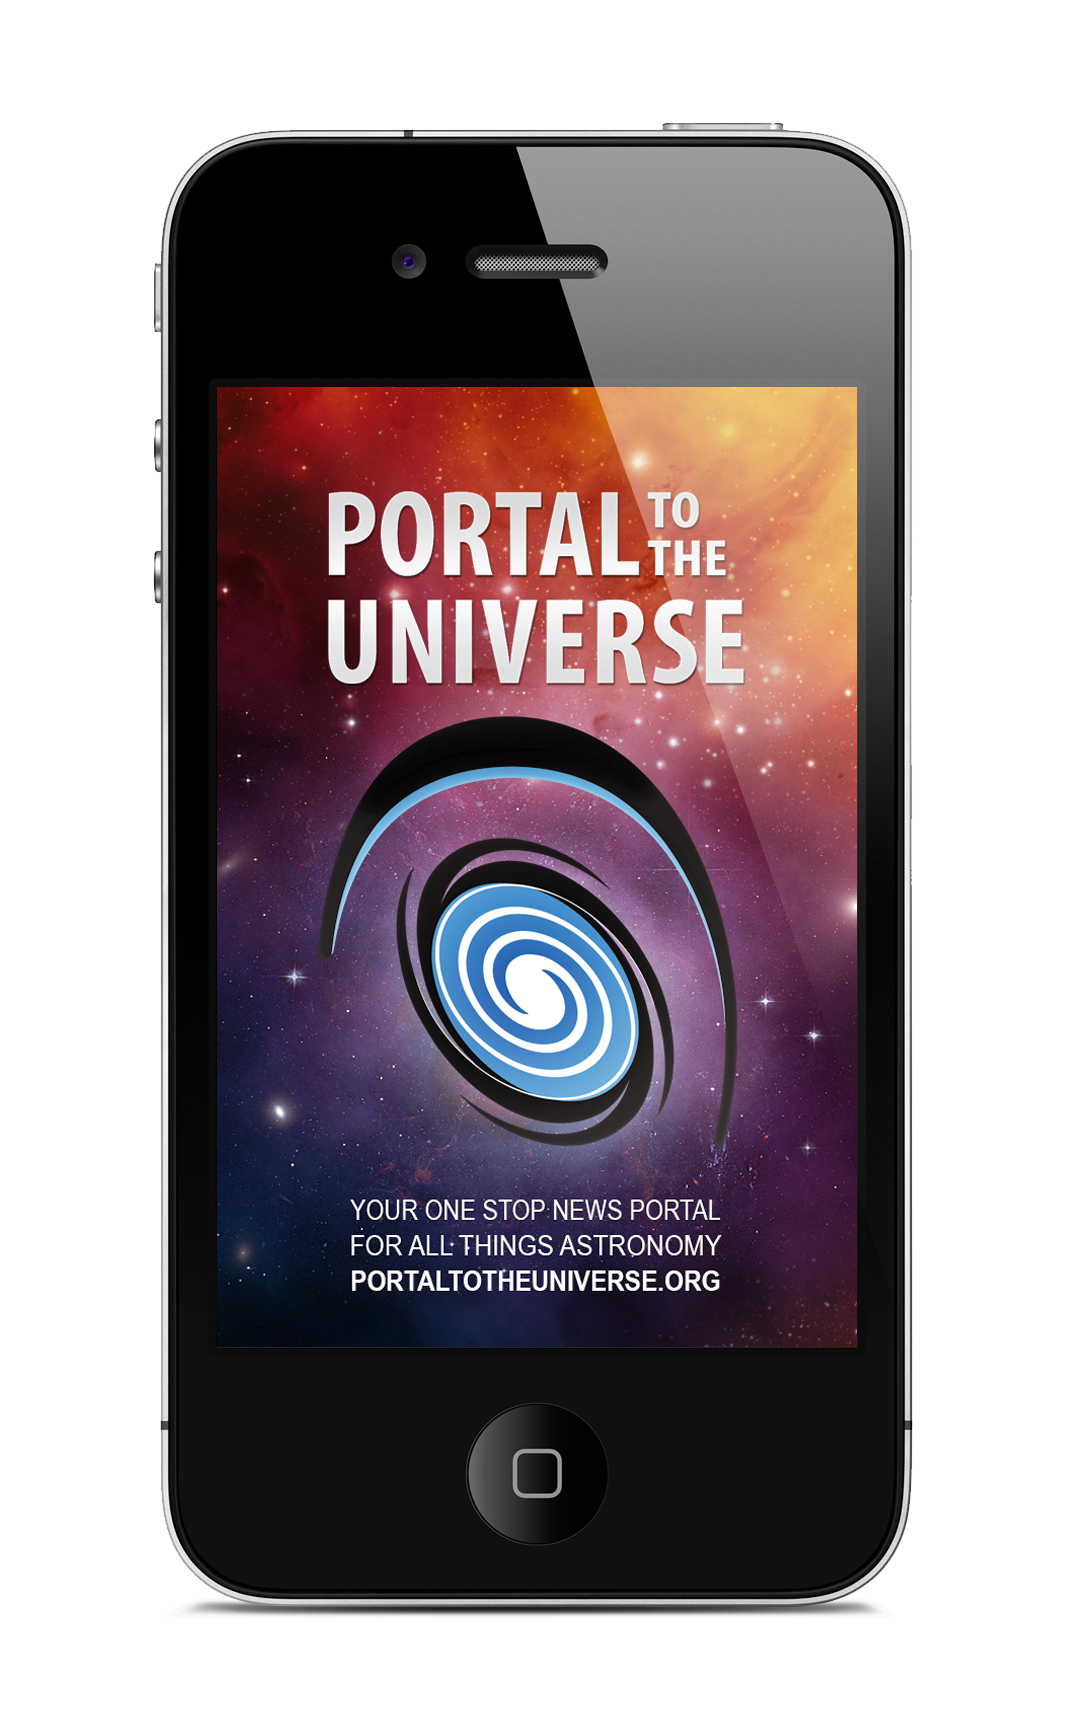

The Free Portal To The Universe app

The Portal to the Universe is a dynamic online news aggregator that showcases cutting-edge astronomy and space science breakthroughs. The new free app, available in the iTunes store, gives iPhone and iPod Touch users direct access to the Universe wherever they go.

Credit: ESO/Victor R. Ruiz